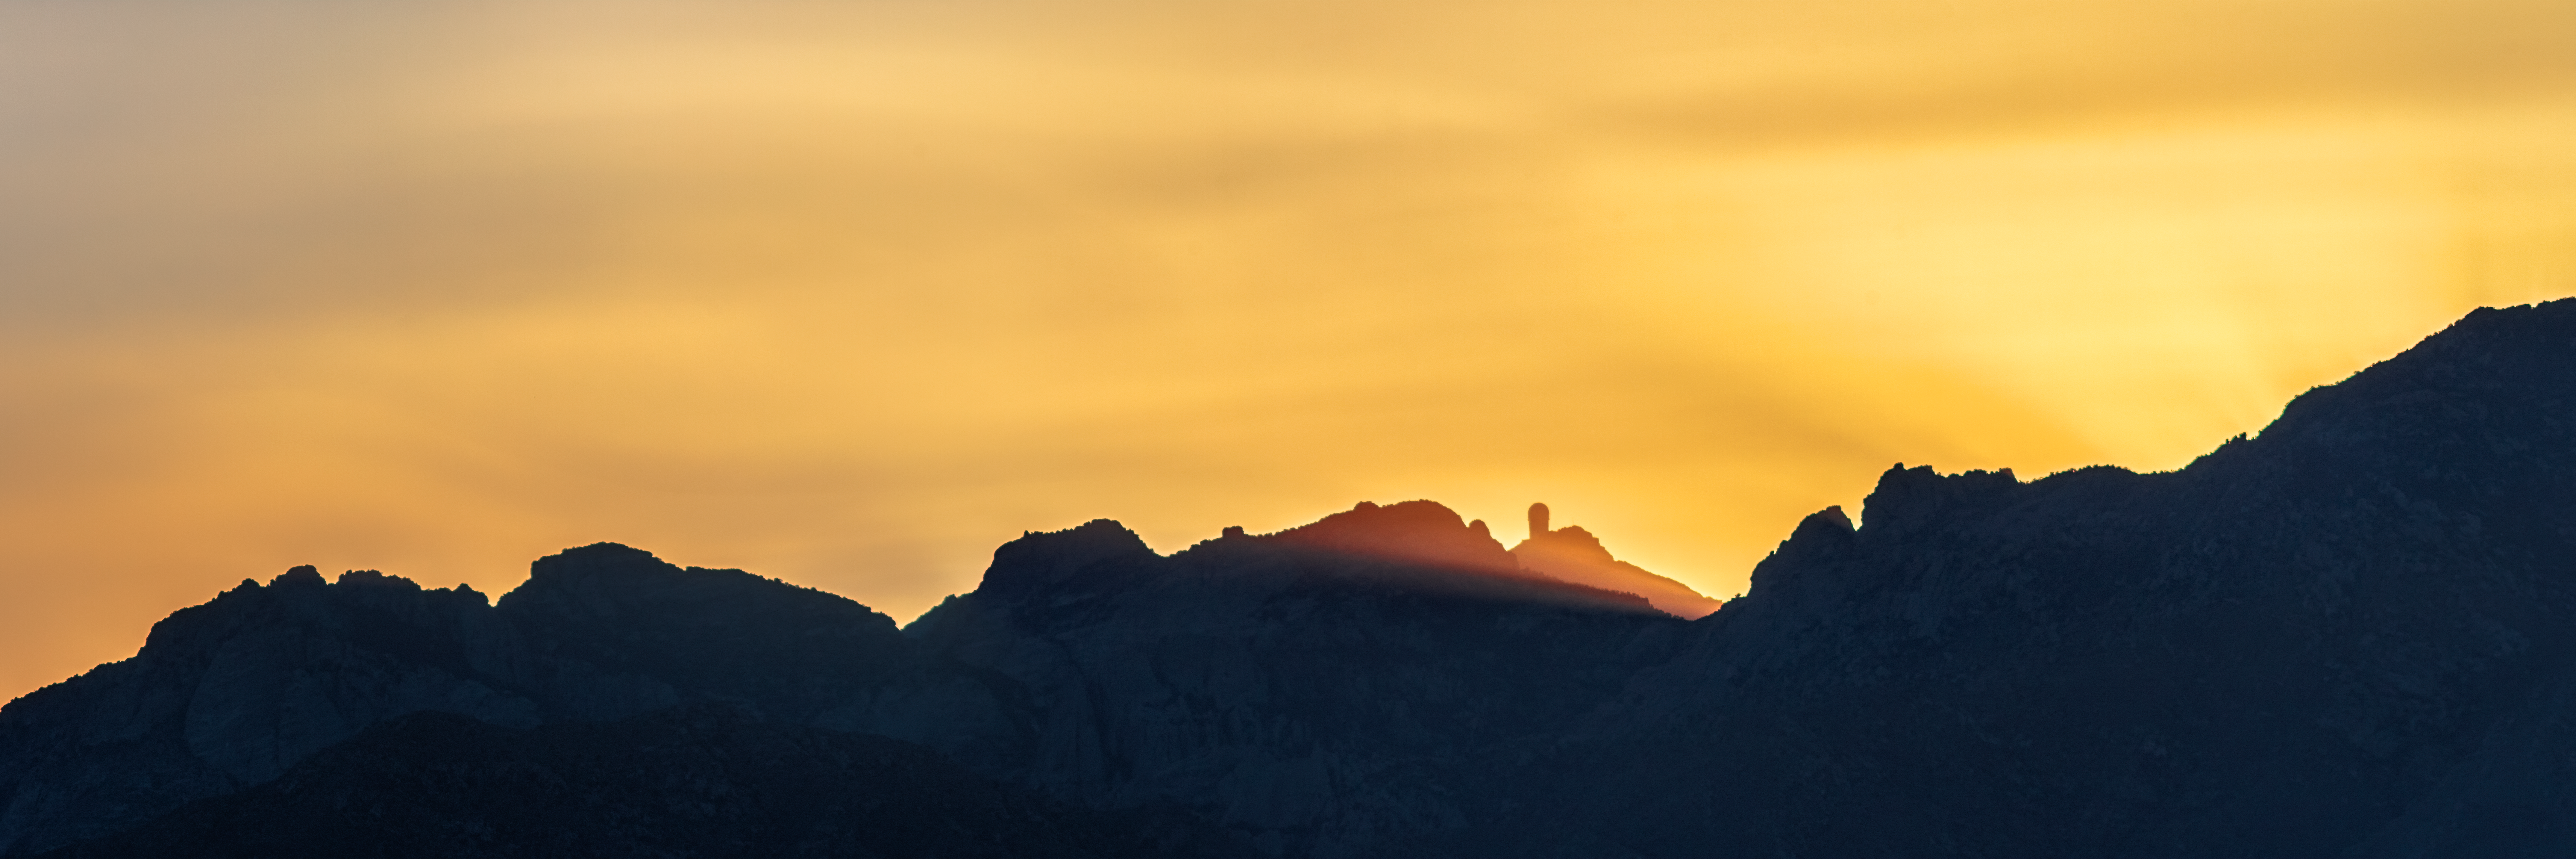

Sun Beams Over Kitt Peak

In this striking image light from the Sun breaks over the craggy ridge at Kitt Peak National Observatory, a Program of NSF NOIRLab, silhouetting the 4-meter Nicholas U. Mayall Telescope and the tops of other telescope domes. Located at an altitude of 2096 meters (6877 feet) in southern Arizona, Kitt Peak hosts more than 20 telescopes for nighttime astronomy and daytime solar studies — making it one of the largest collections of astronomical instruments in the northern hemisphere.

The eighteen-story Nicholas U. Mayall Telescope jutting above the ridge is a distinctive feature of the Kitt Peak skyline. It is the largest telescope at the observatory, and its tower and dome can be seen from over 80 kilometers (50 miles) away.

Credit: KPNO/NOIRLab/NSF/AURA/B. Tafreshi